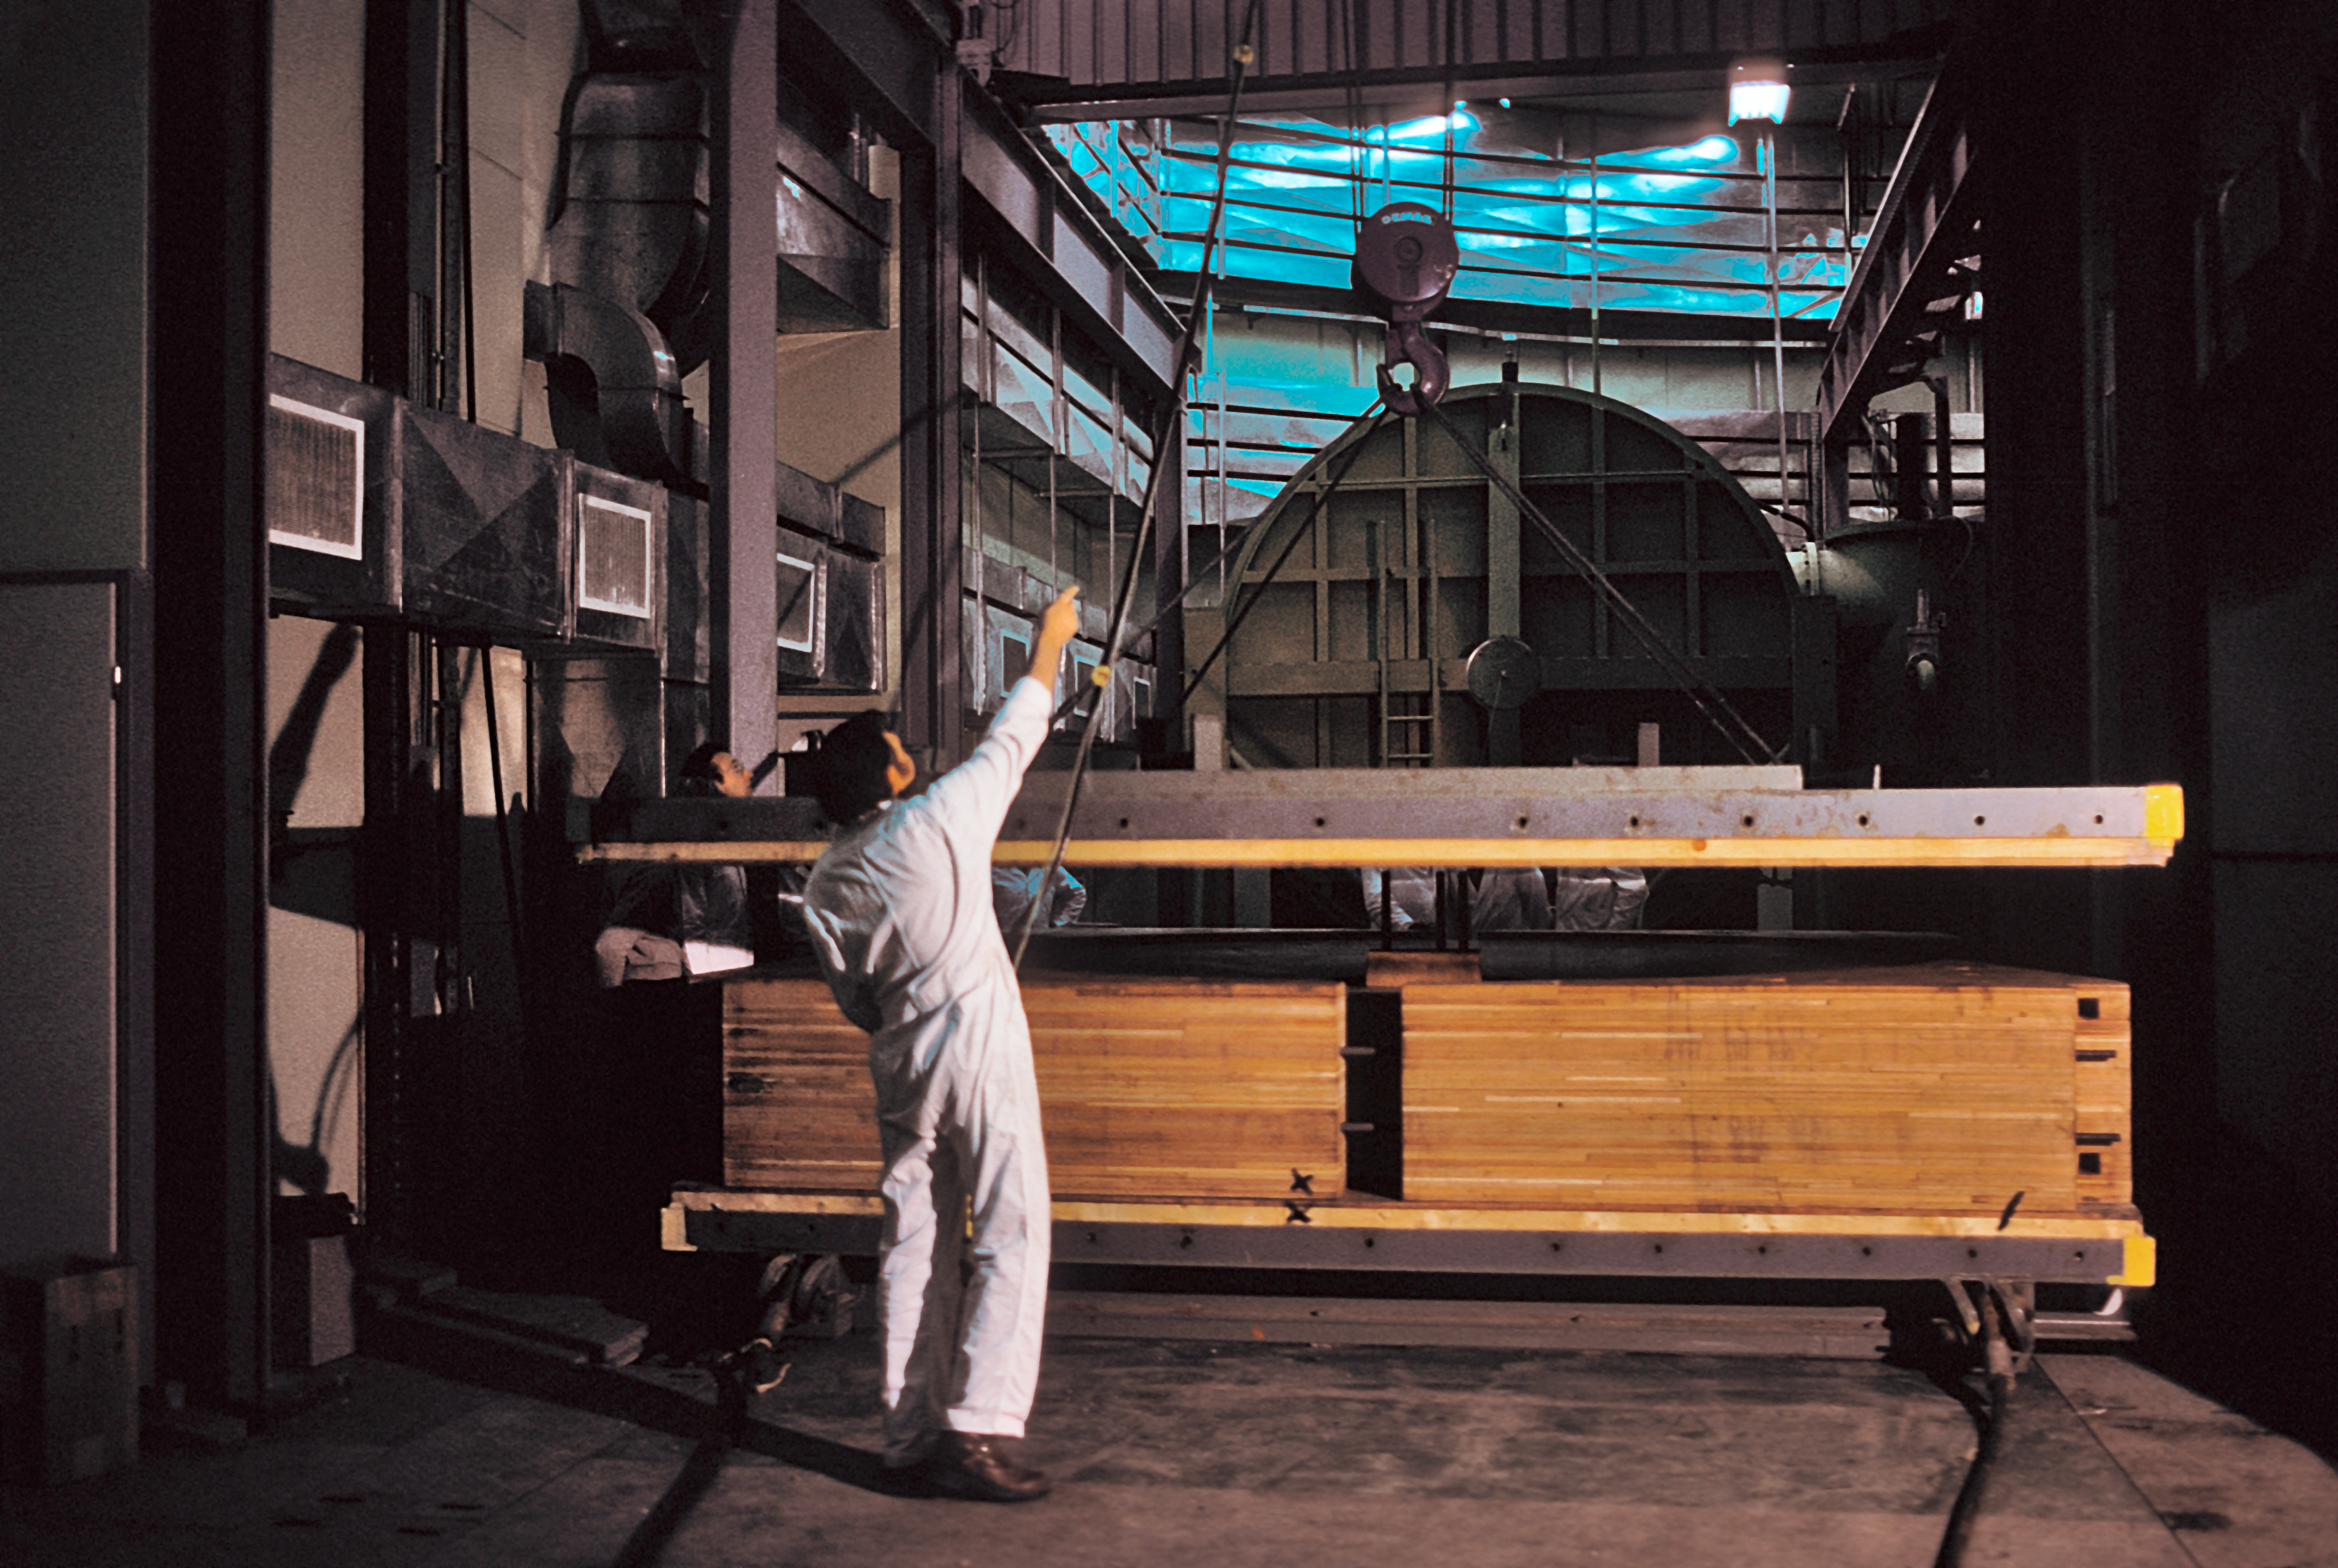

Unpacking the primary mirror of the ESO 3.6-metre telescope

Unpacking the primary mirror of the ESO 3.6-metre Telescope at La Silla Observatory (Chile), circa 1975.

Credit: ESO